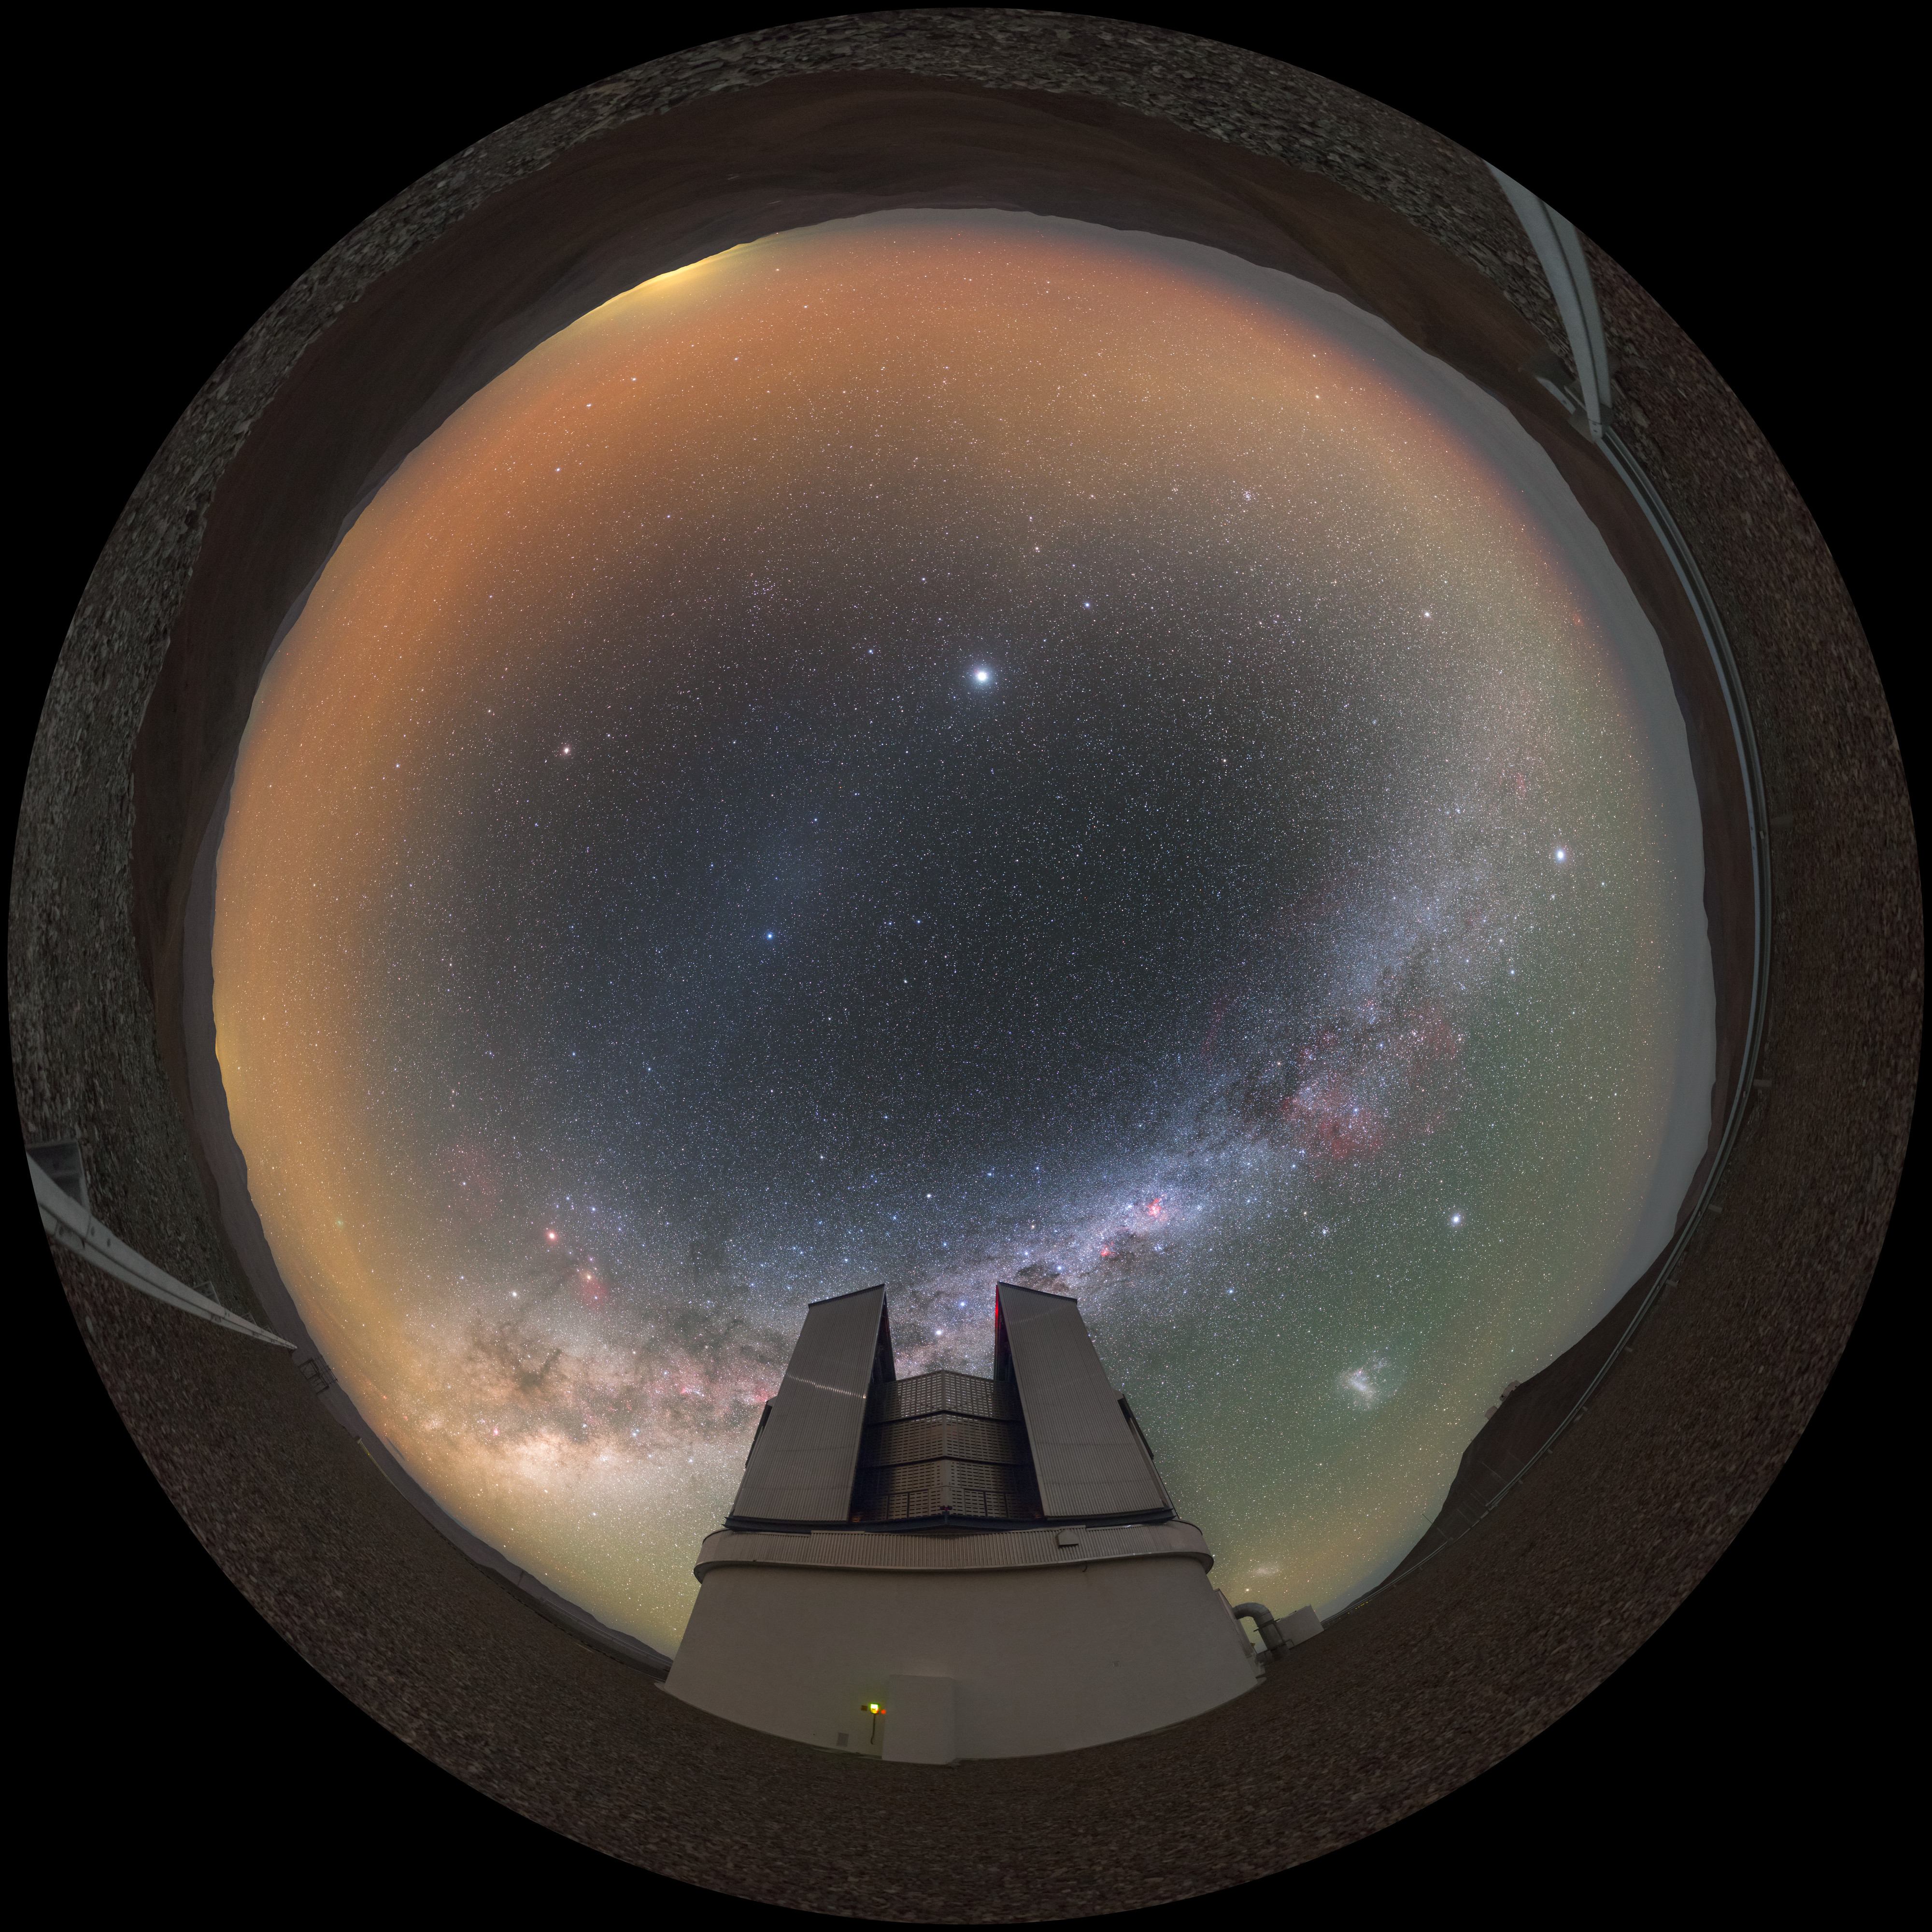

Fulldome of VISTA telescope

Links

Equirectangular projected version of this image
Extended to 360 x 180 degrees (with black) version of this image

Credit: P. Horálek/ESO